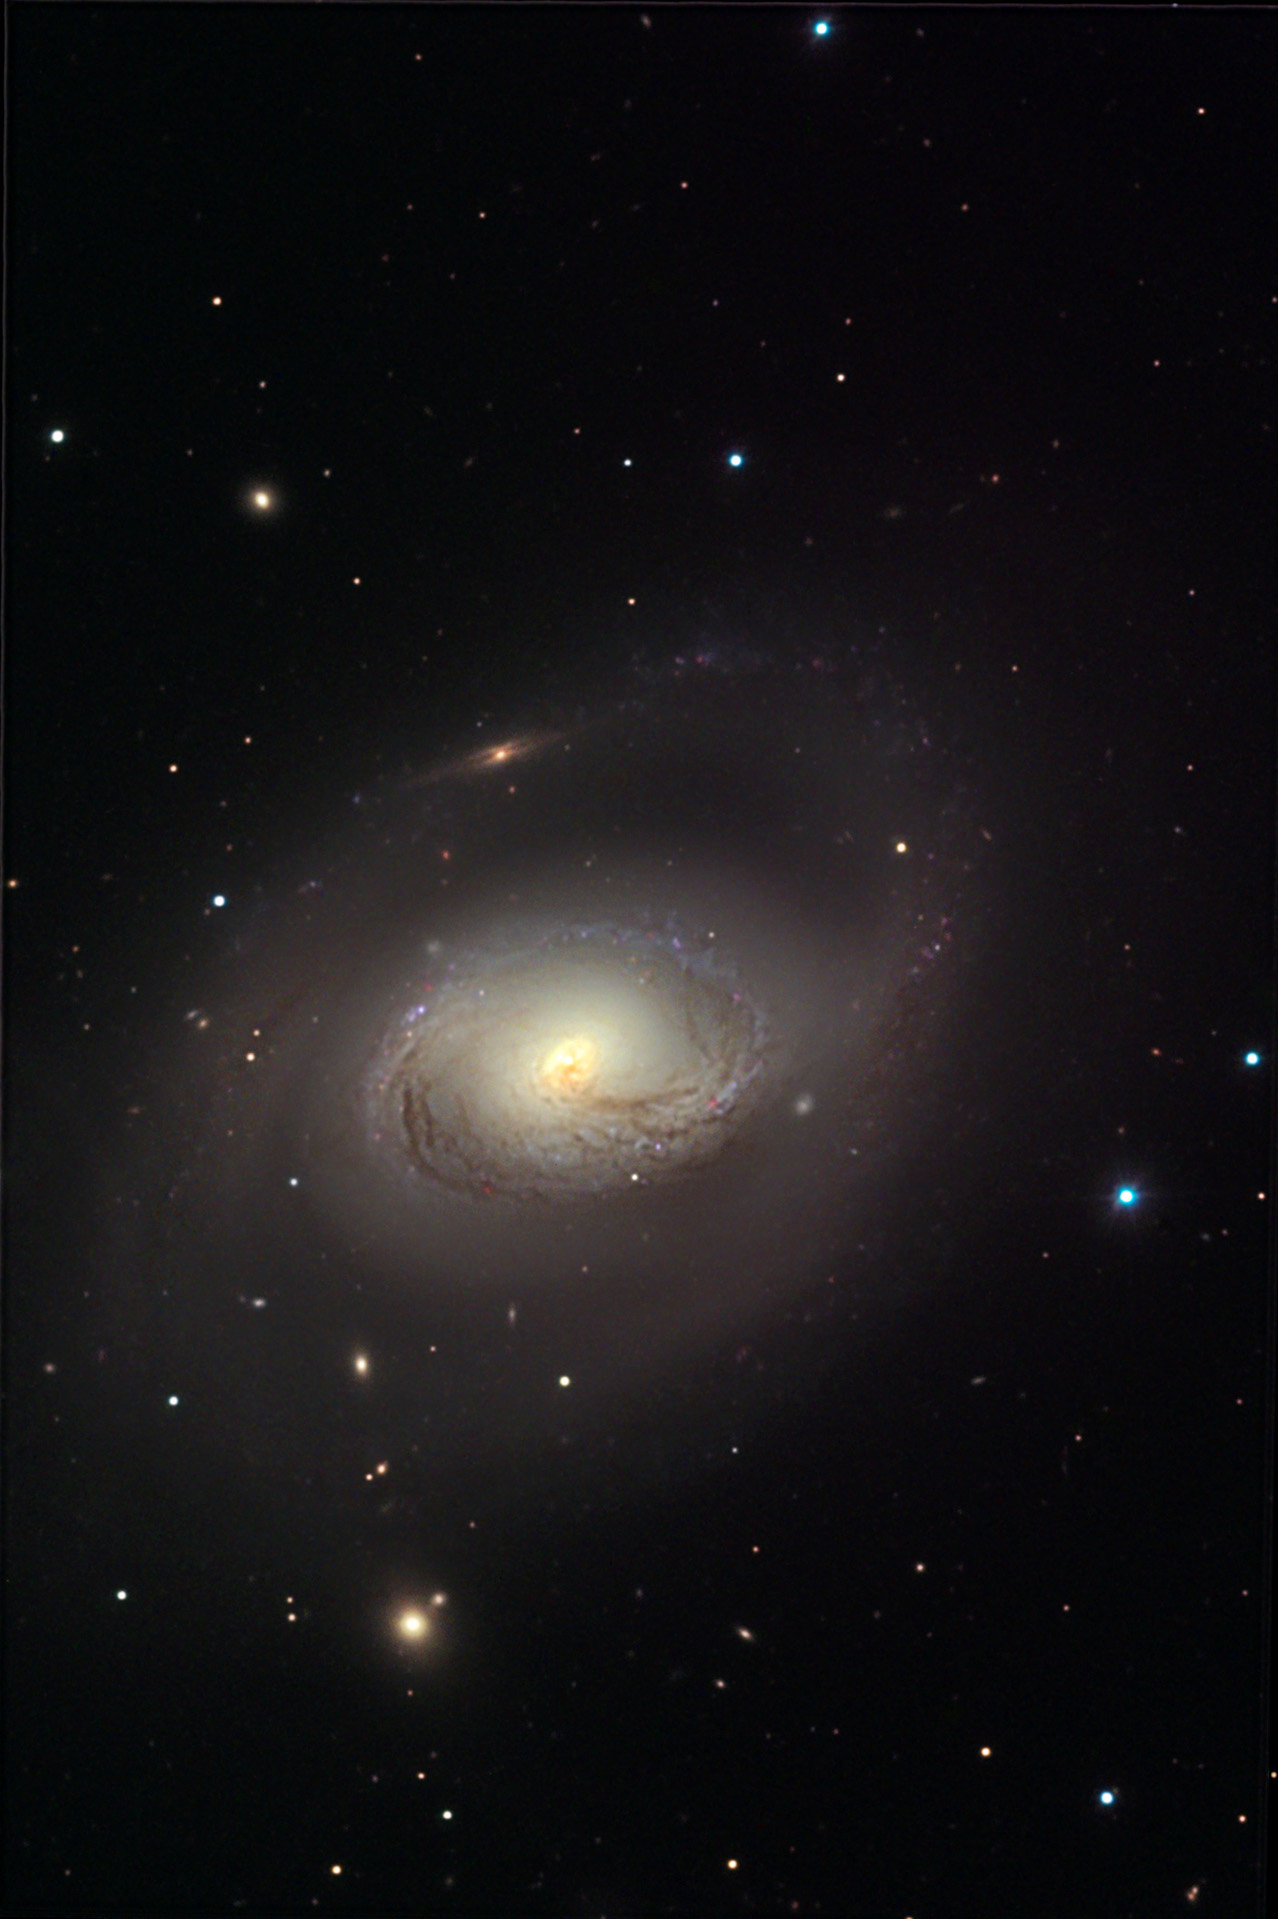

M96

M96 is the brightest member of the "Leo I" group of galaxies. This group (specifically M96) is 38 million light years away. If the outermost spiral arms are taken into account, the galaxy spans 100,000 light years in diameter. This image also contains many smaller galaxies (some of which may be near to M96). Most intriguing is the edge-on galaxy near the top of the image. Given its greatly reddened appearence, it would be a good guess that this galaxy is behind M96 and we are peering through the intervening clouds of gas and dust (in M96) to see it. Indeed, if we assumed this edge-on galaxy is roughly the same size as M96, it would be 3-4 times more distant. Note the many delicate dust lanes near the nucleus that seem to swirl ever-inward towards the brilliant stellar core. M96 has recently had supernovae explode in it. HST has also directly observed Cepheid variables in this galaxy. Together these two observations are important because they can be used to calibrate distance indicators on galactic scales (the distance as measured by supernovae in M96 agrees with the distance as measured by Cepheid variables). Also check out its neighbor M95.

This image was taken as part of Advanced Observing Program (AOP) program at Kitt Peak Visitor Center during 2014.

Credit: KPNO/NOIRLab/NSF/AURA/Adam Block